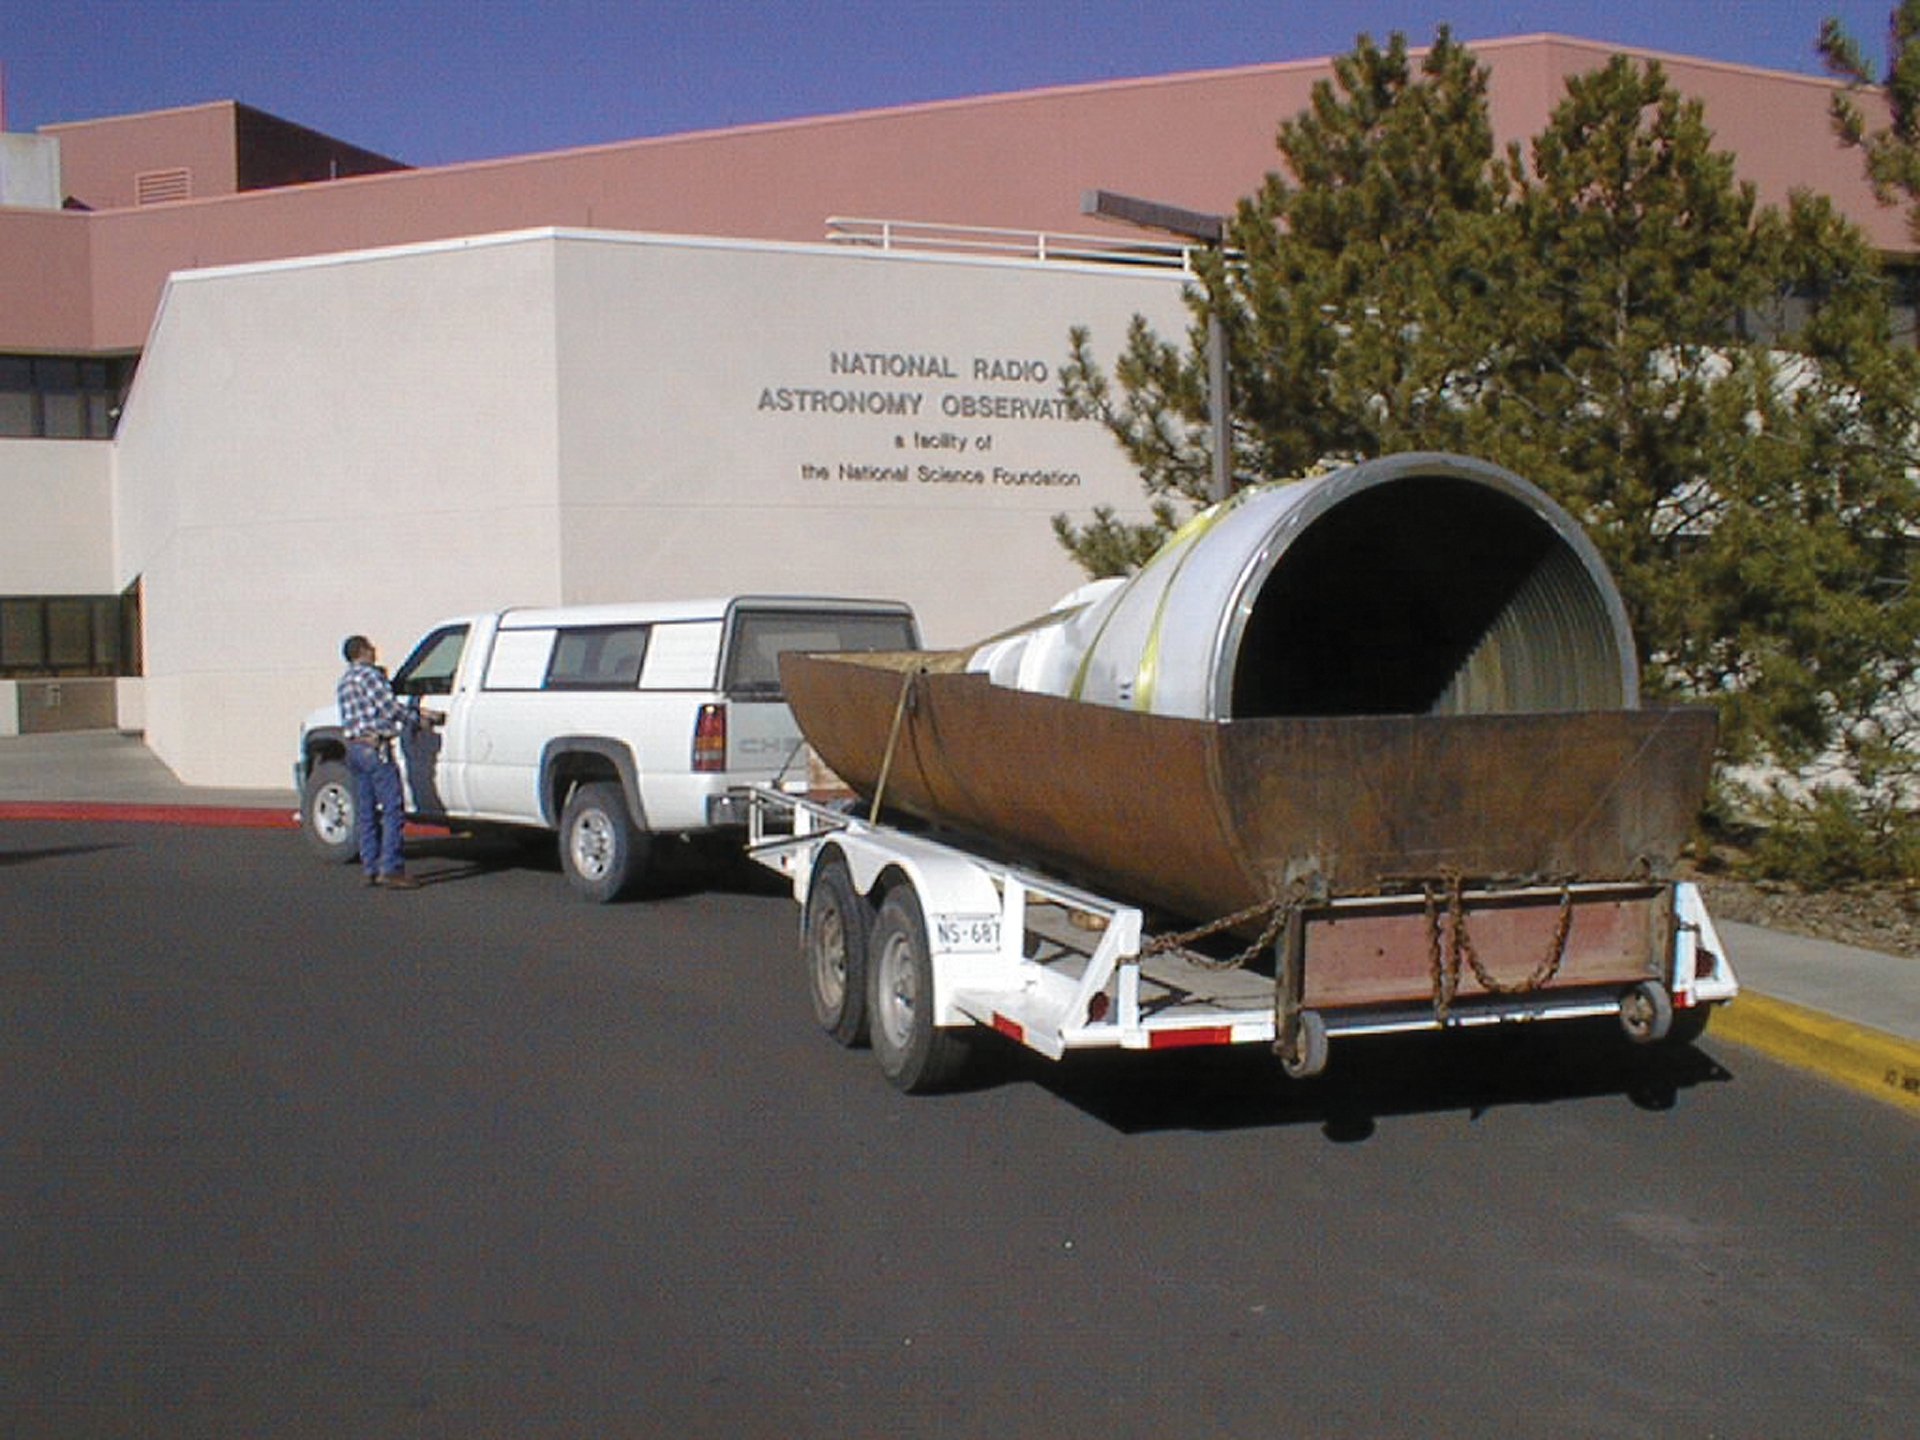

Trucking a Giant Feed Horn

The L-band feed horn is one of the largest feed horns used on our radio telescopes. The size of a feed horn is related to the size of the wavelength that it funnels onto its receiver. L-band wavelengths are 20 centimeters long, so the narrow end of this horn is 20 cm wide where it turns the wavelength into a voltage. If the open end were less than 20 cm across, the waves would simply see it as a mirror, and bounce away. The wider the mouth of the horn is, the more waves can enter the receiver without being lost.

Credit: NRAO/AUI/NSF